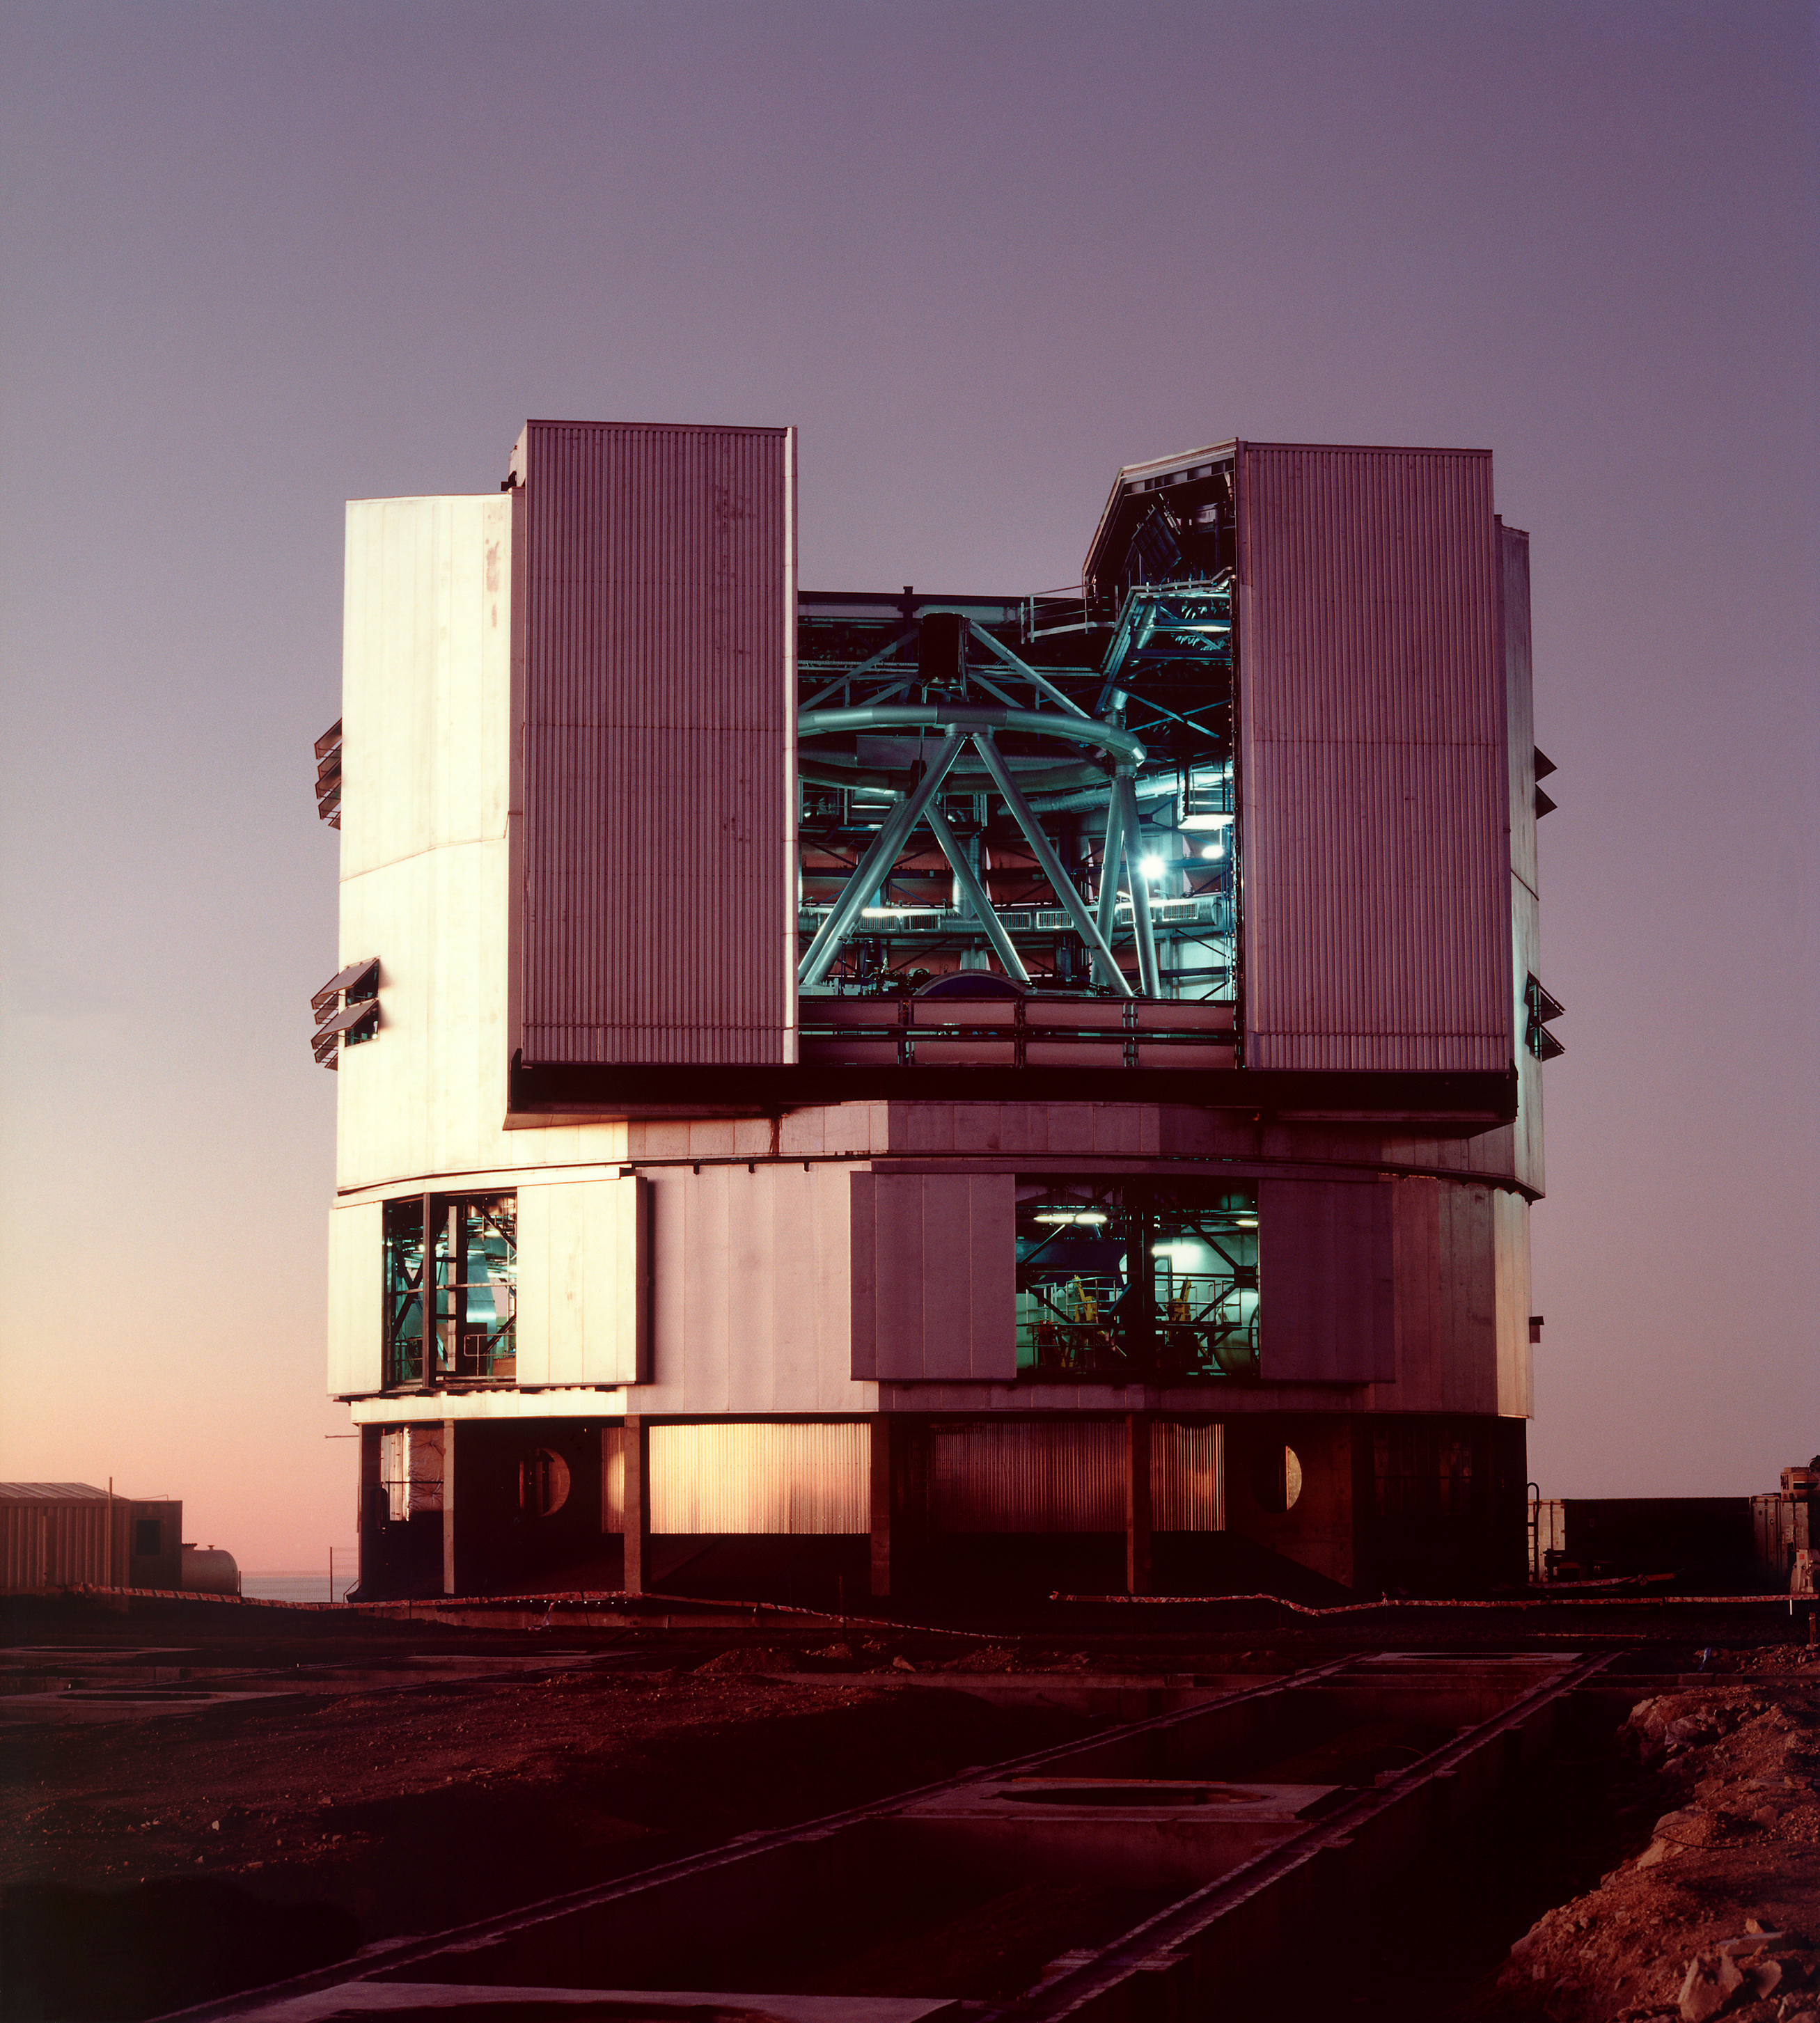

ANTU enclosure – 1998

The ANTU enclosure at "First Light". ANTU is the first 8.2-m Unit Telescope of ESO's Very Large Telescope. It had first light on the 26 May 1998.

Credit: ESO